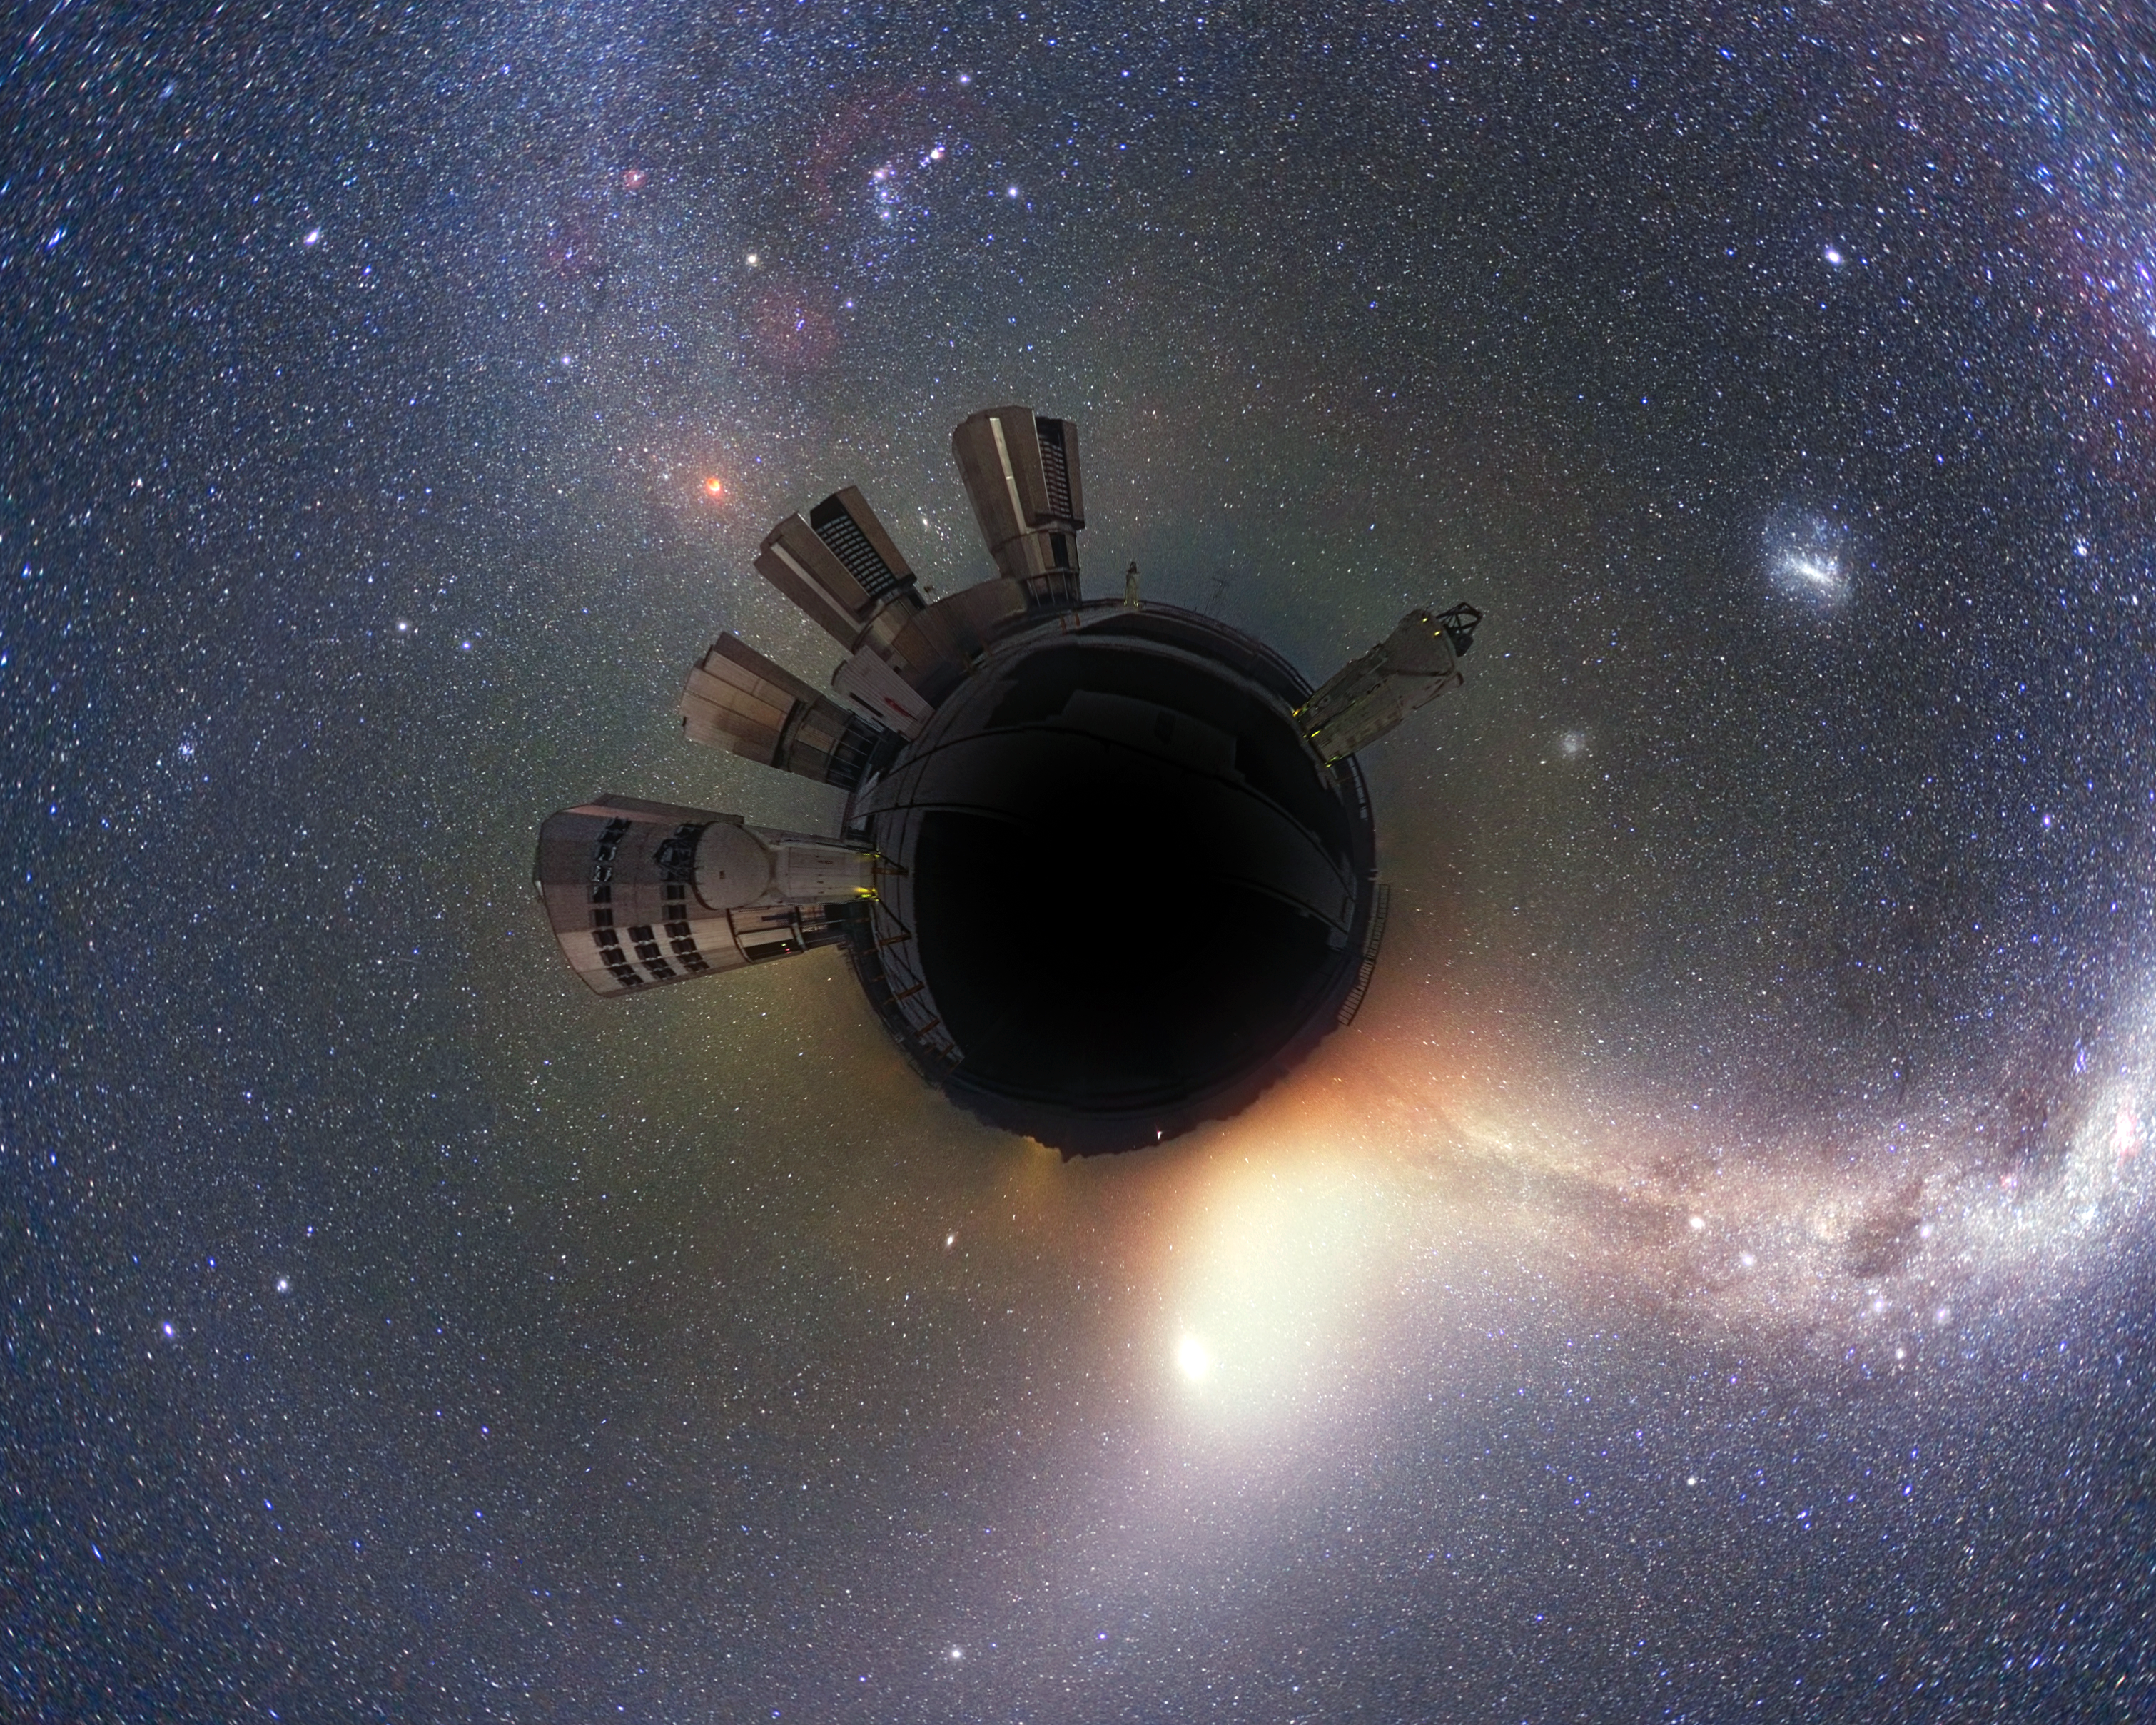

The “little world” of Paranal

This interpretation of a previous Picture of the Week was created by astronomer Alex Parker. It captures some of the essence of Paranal Observatory — a little world where astronomers leave the Earth behind and travel to the stars... metaphorically at least.

The observatory lies deep in the barren Atacama Desert, which can really seem like an alien environment. It is far from civilisation and modern life, a place where visiting astronomers spend their nights gazing out at the wonders of the Universe using ESO’s flagship facility, the Very Large Telescope (VLT). The VLT is the reason why Cerro Paranal was transformed from just another mountain in the Chilean Andes into a base for world-class scientific research.

When night falls over Paranal, and the night sky is aglow with stars, nebulae and nearby galaxies, the unearthly view emphasises our place in the Universe — as Alex Parker so creatively demonstrates — floating through space on a tiny chunk of rock.

Have you made something special using ESO’s images or video? Let us — and other ESO fans — know through our new Flickr group, called Your ESO Pictures.

Credit: ESO/Y. Beletsky/A. H. Parker